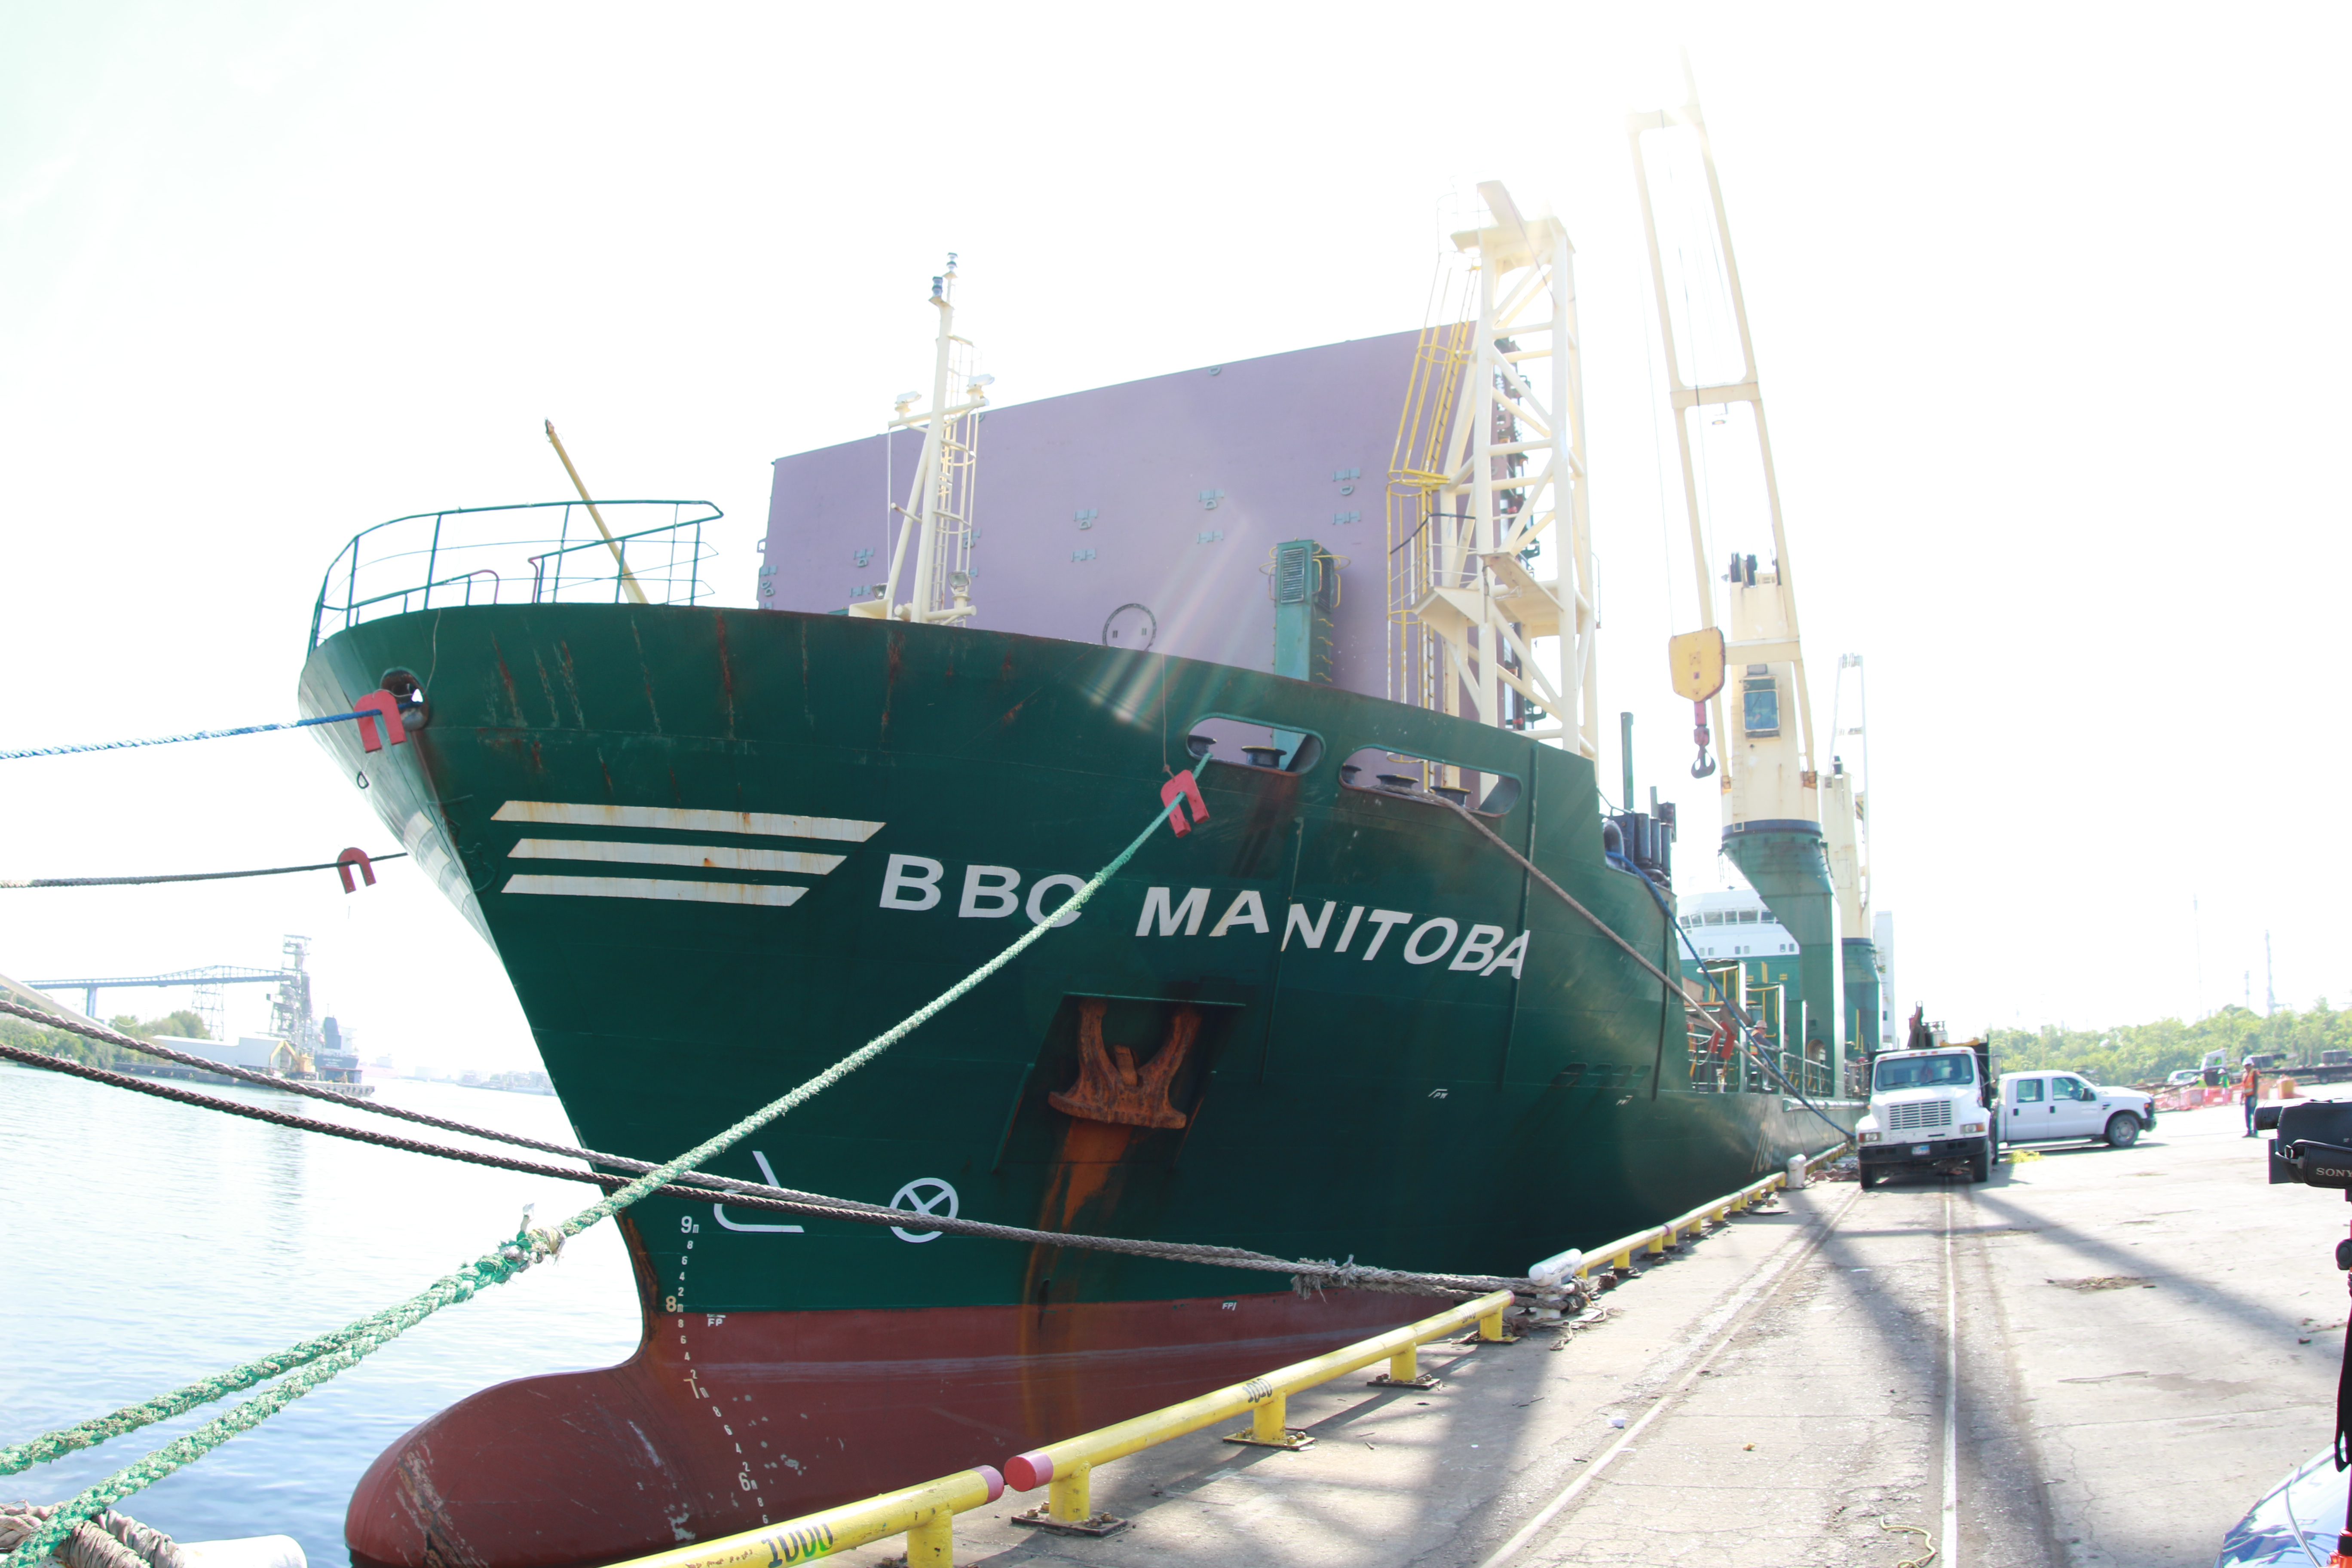

M1M3 Loading on BBC Manitoba

The LSST Primary/Tertiary Mirror (M1M3), along with the M1M3 vacuum lift and other support materials, was loaded onto the BBC Manitoba on April 2, 2019 in Houston, Texas. The voyage to Chile is expected to take 4-5 weeks.

Credit: Rubin Observatory/NSF/AURA